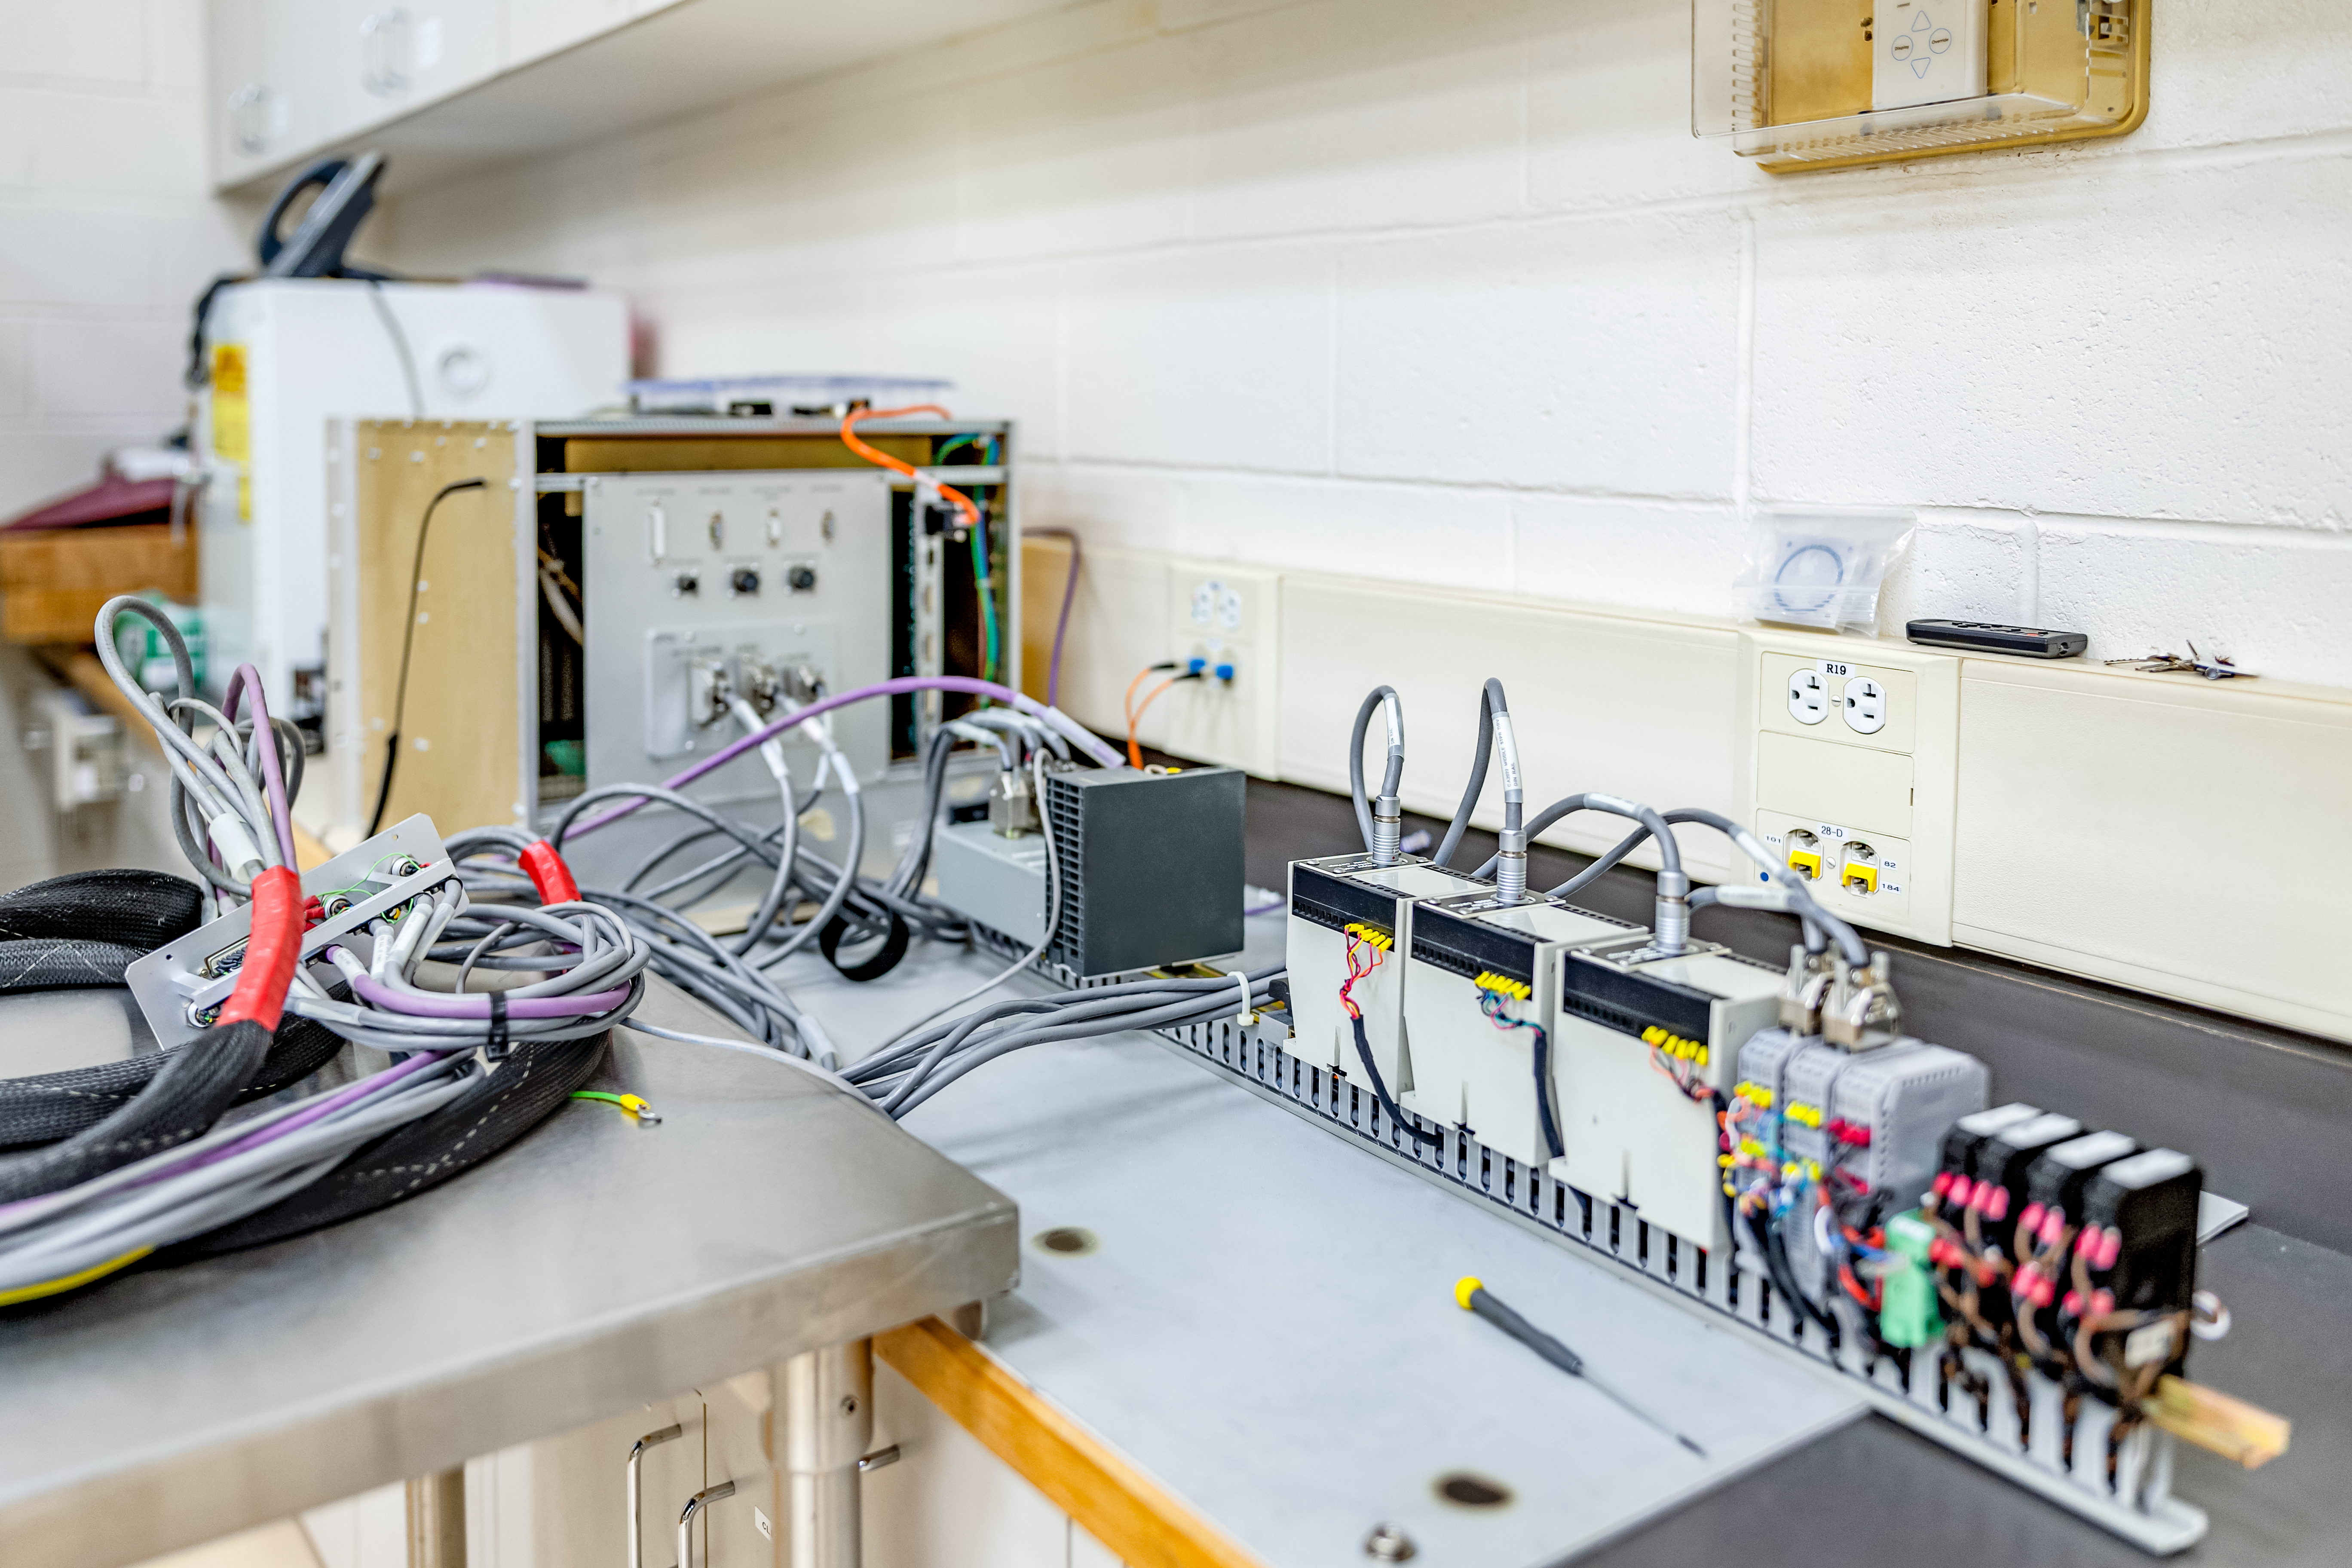

Hilo Instrument Lab

The Gemini North Hilo Base Instrument lab in Hilo, HI.

Credit: NOIRLab/AURA/NSF/ T. Slovinský